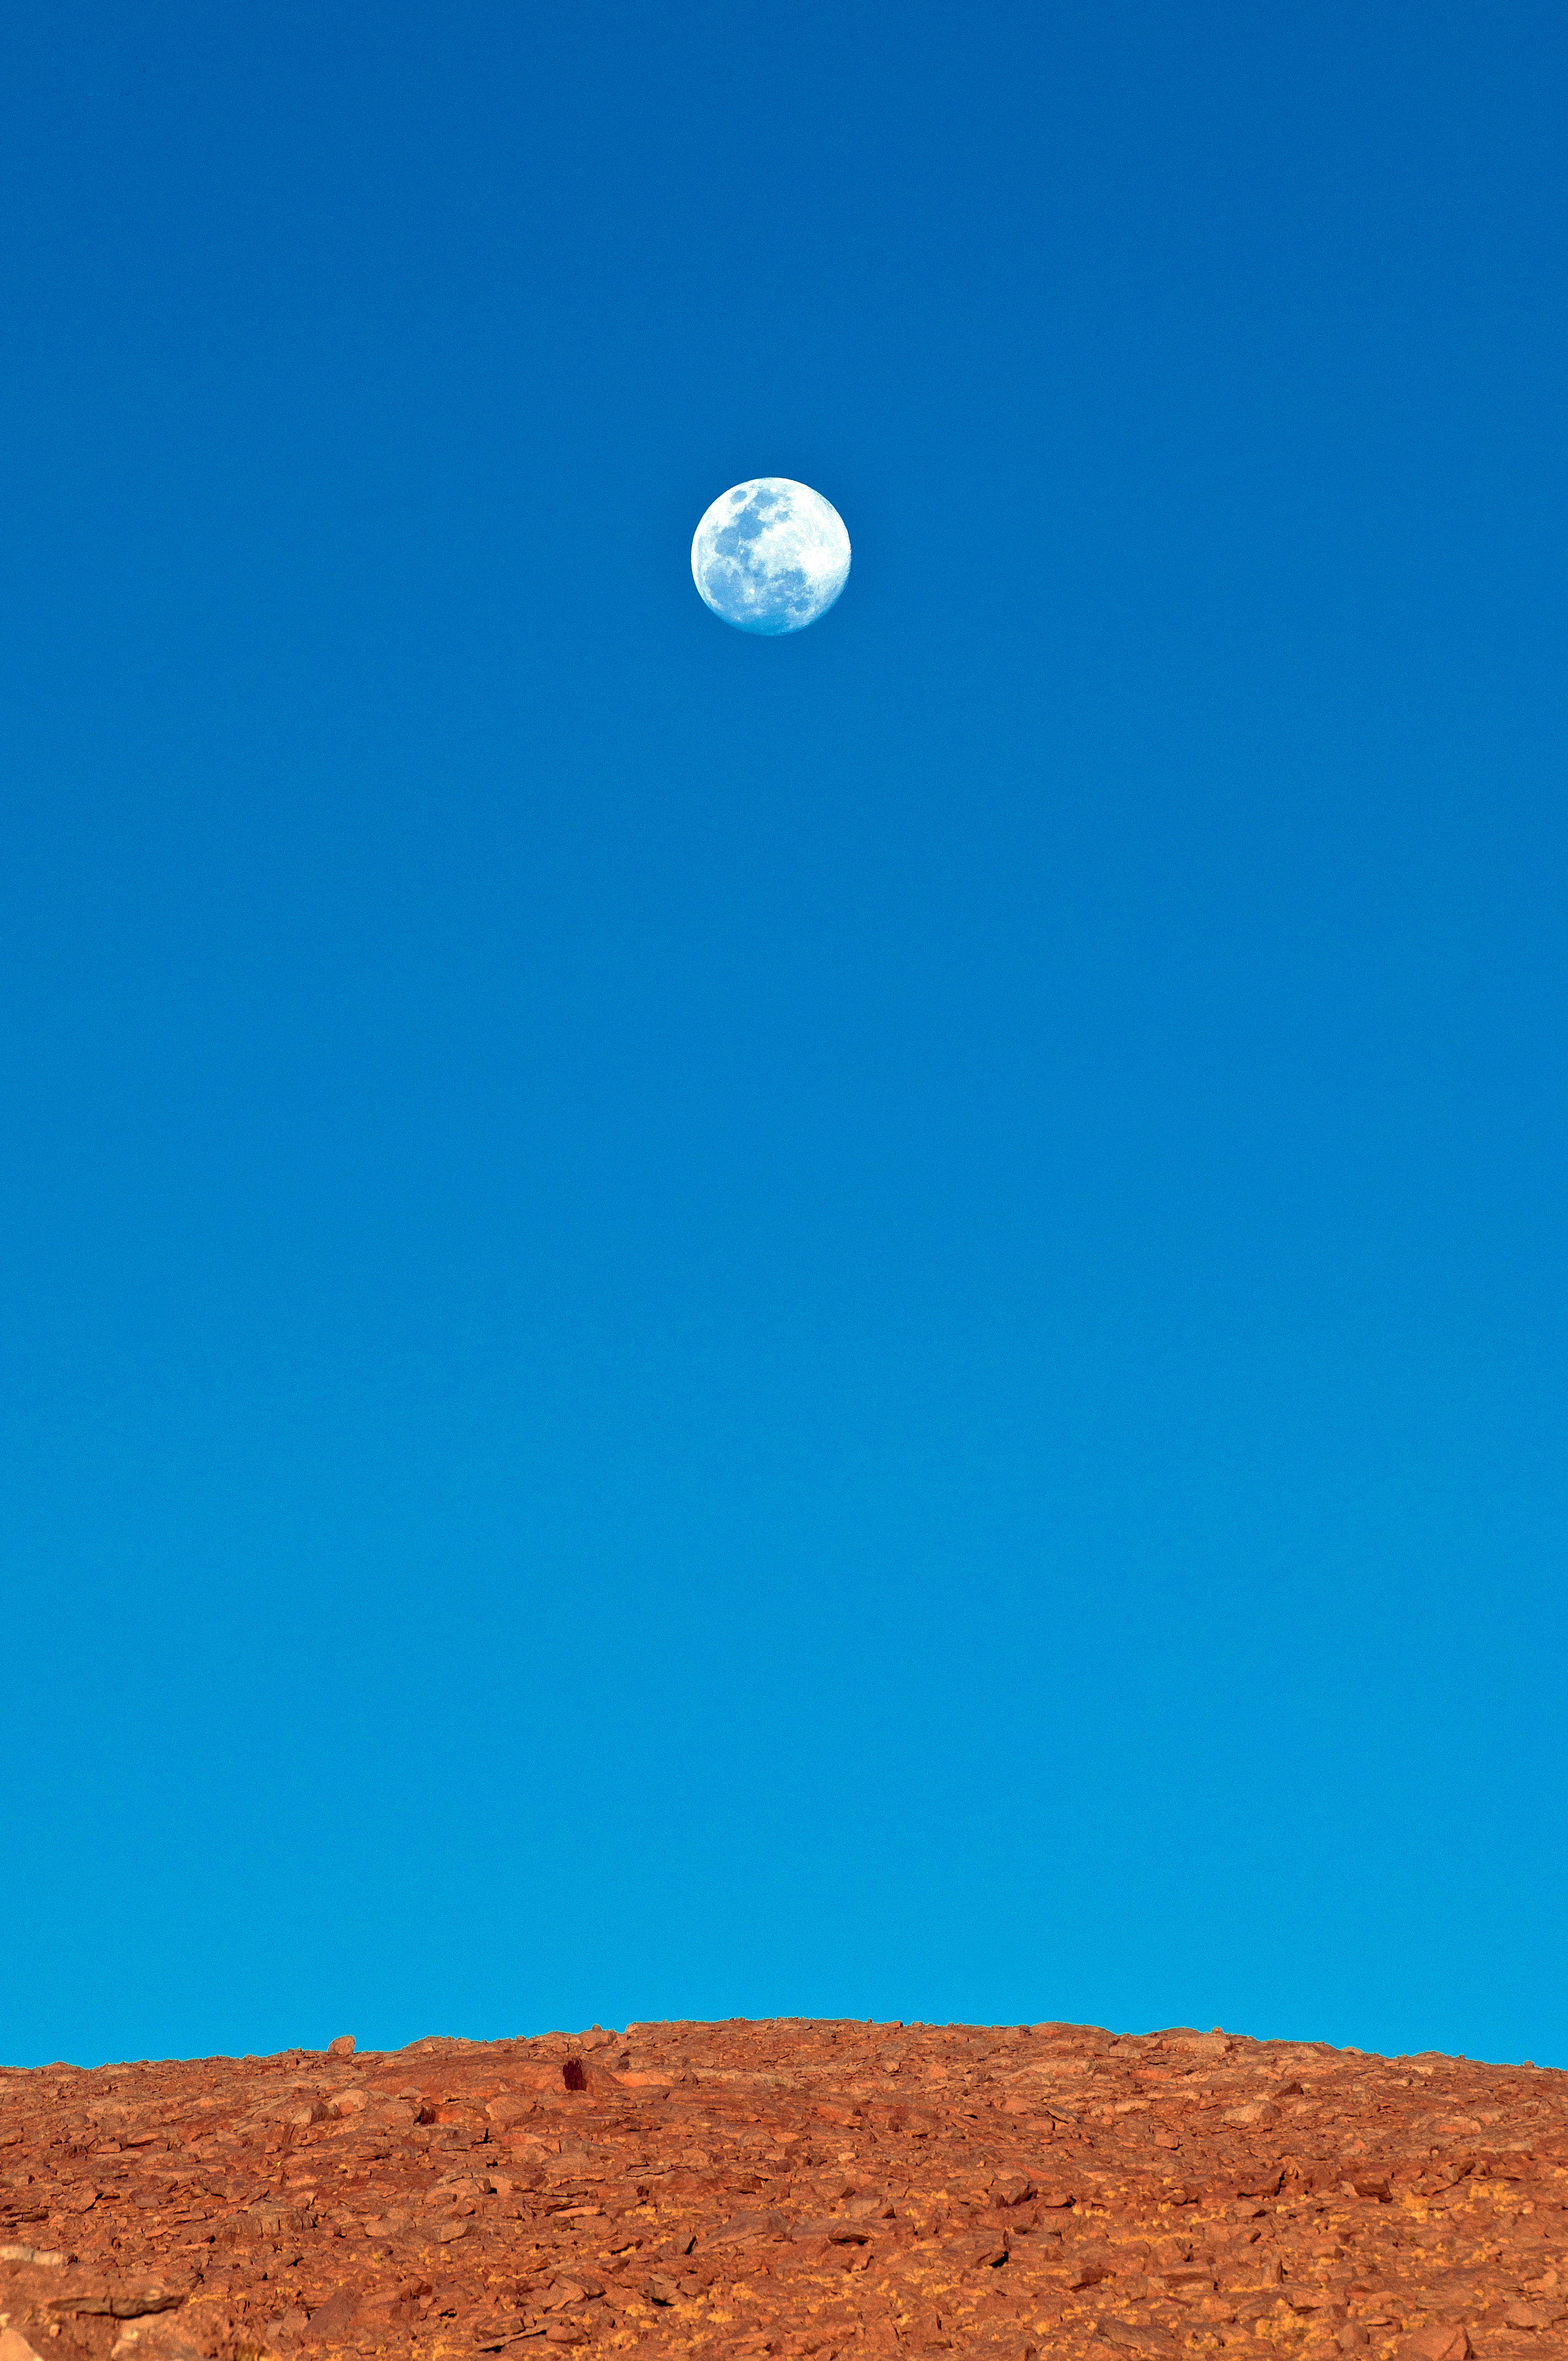

Hanging Moon

The Moon hangs above the Atacama Desert in Chile.

Credit: ESO/Sergio Otarola